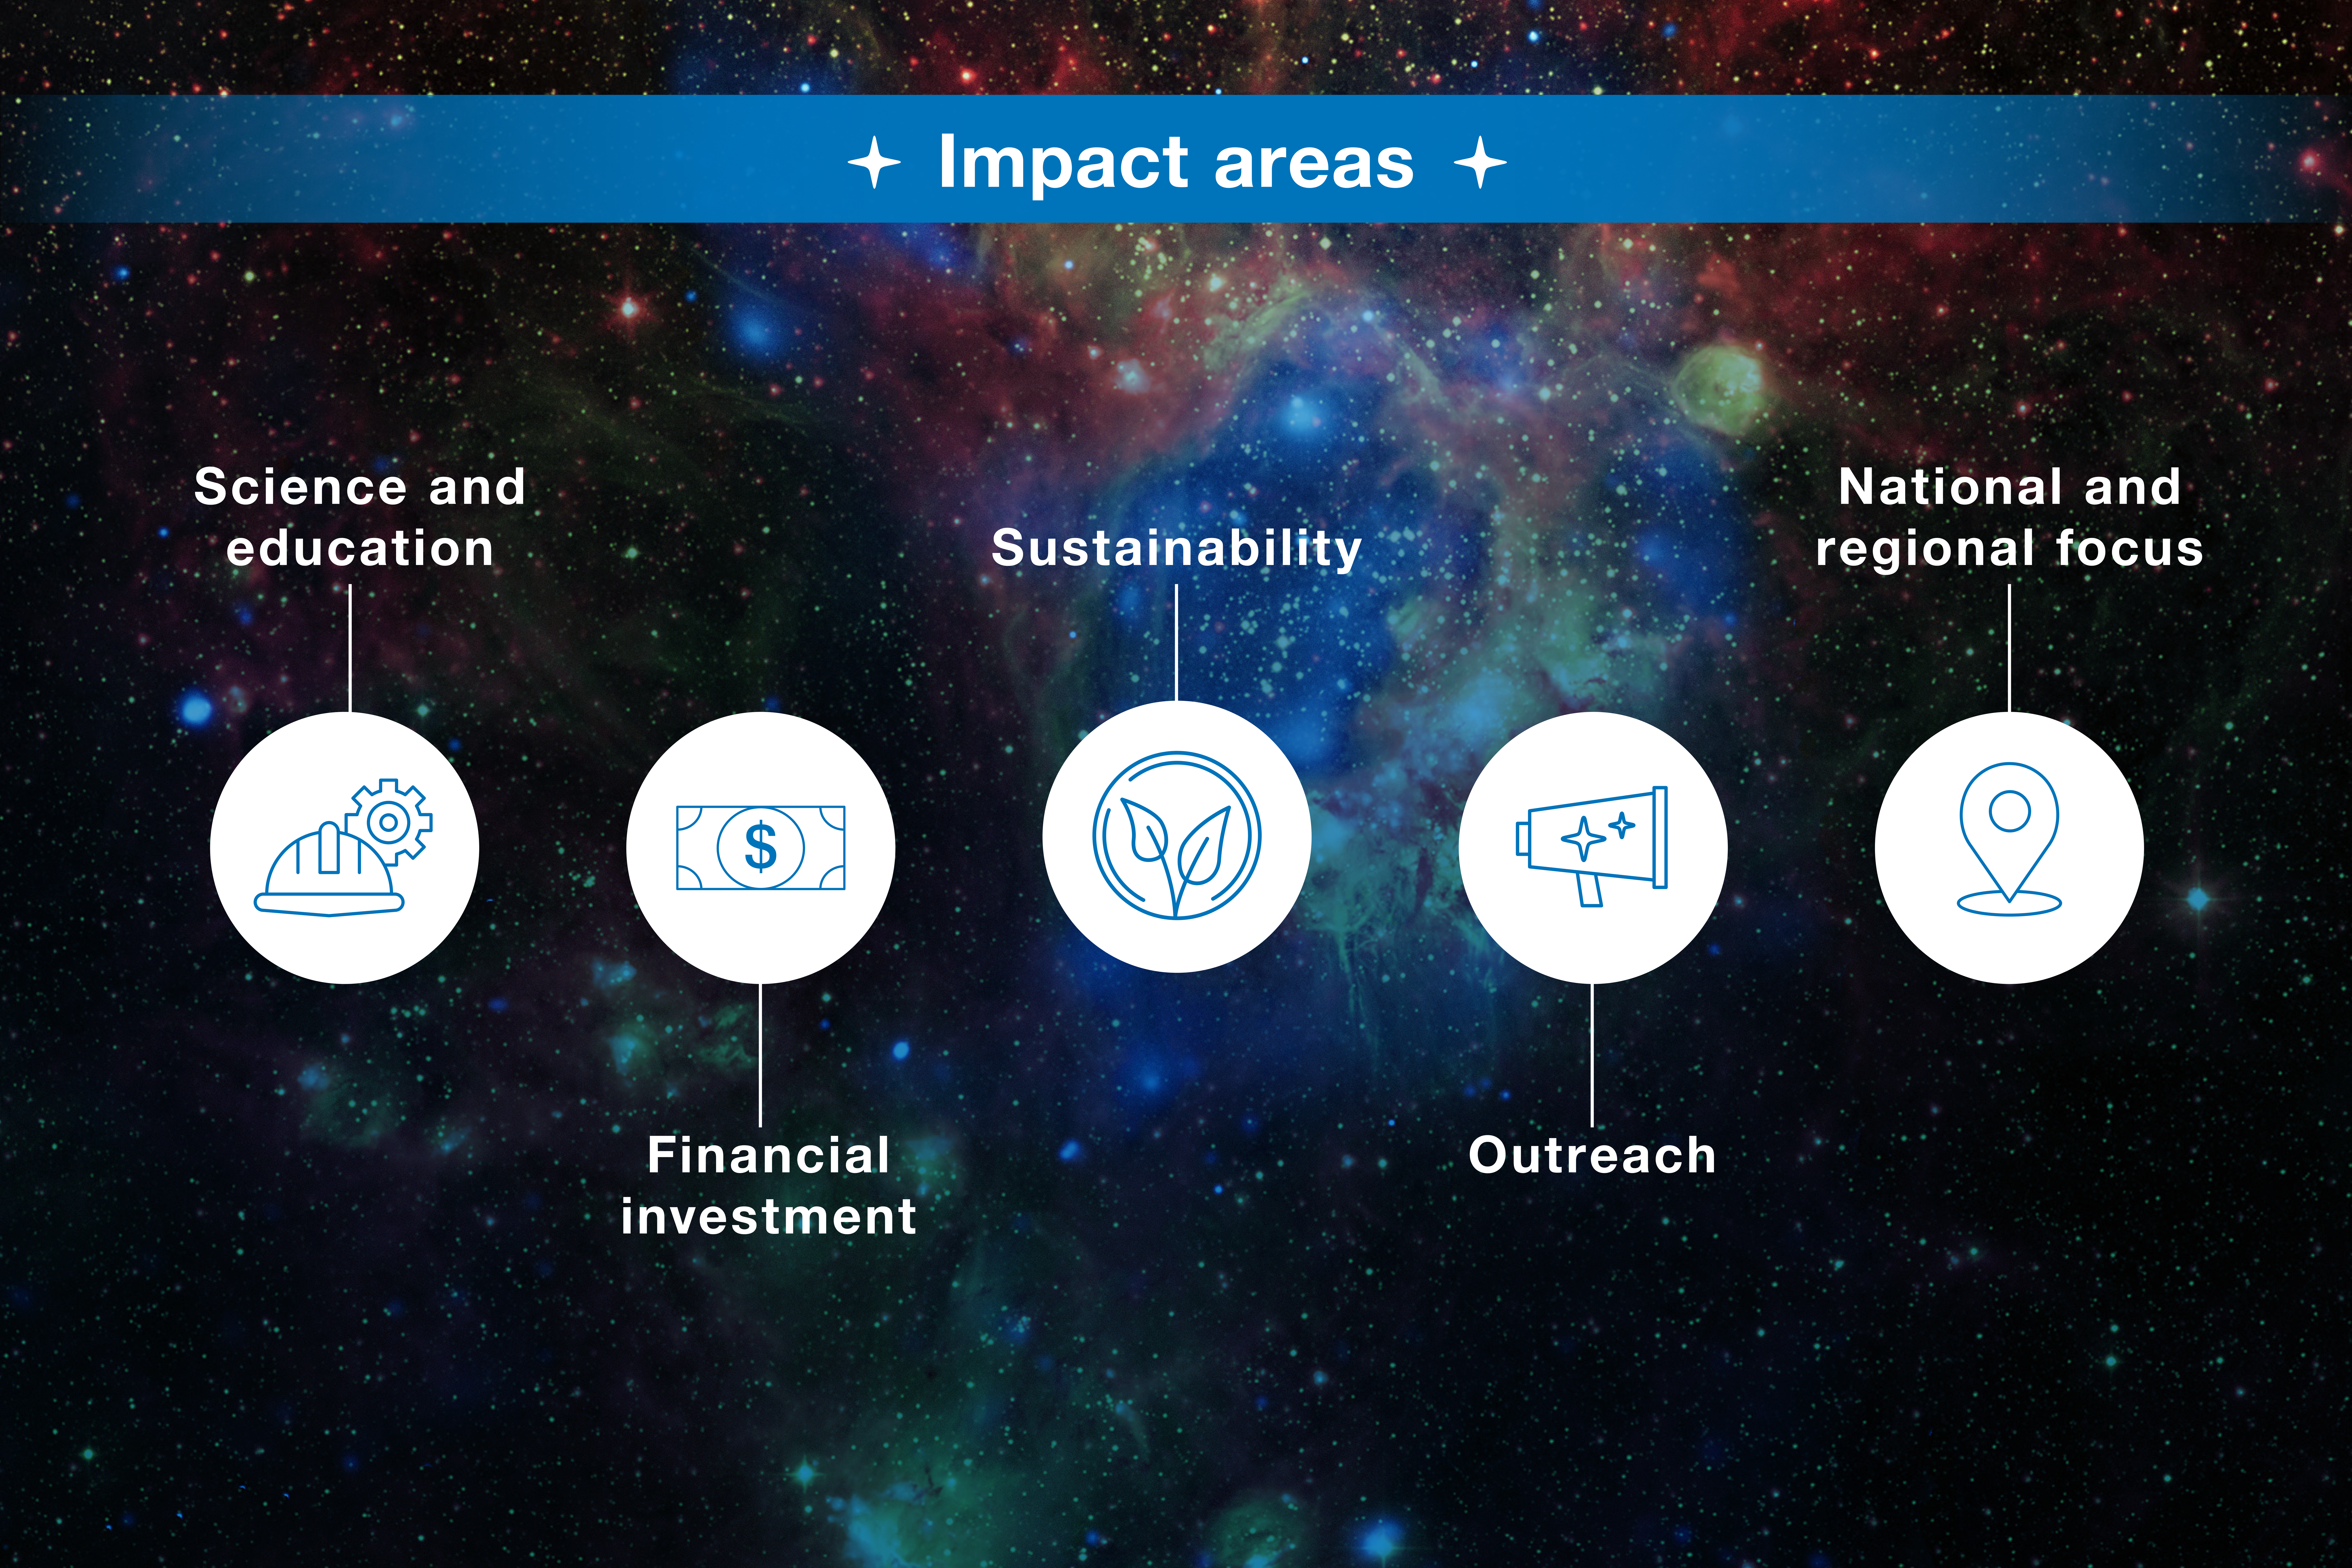

ESO-Chile infographic

Read more on https://www.eso.org/public/about-eso/eso-and-chile/

Credit: ESO